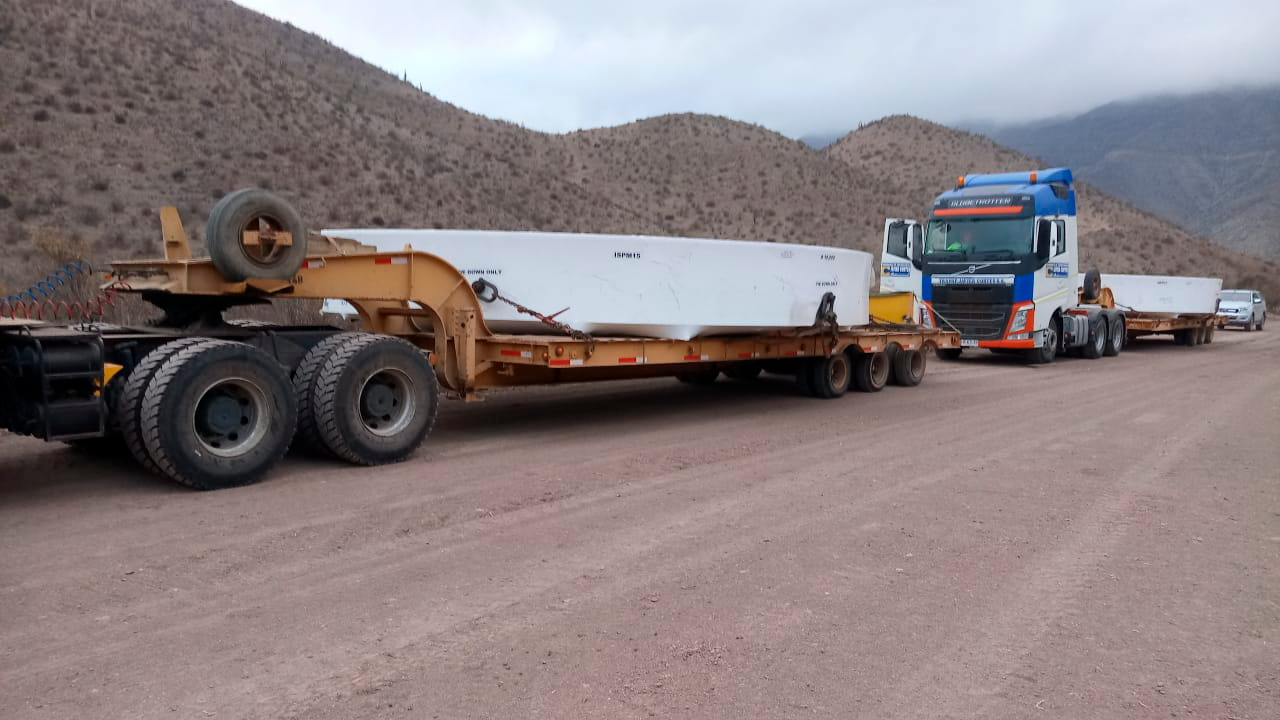

M1M3 Surrogate Moved to Summit

The M1M3 surrogate mirror, an aluminum mass that approximates that of the glass mirror, arrived in Chile and was transported to the LSST summit facility building in early July 2019.

Credit: Rubin Observatory/NSF/AURA